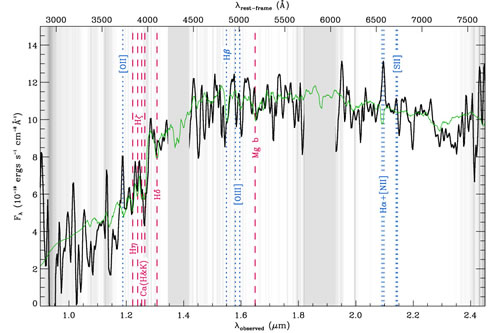

Deep GNIRS spectrum of 1255-0

The ~ 29 hrs deep GNIRS spectrum of 1255-0 (black). The spectrum is sampled to bins of 50 °A in observed frame, and smoothed by a boxcar of 75 Å. The gray shaded background indicates the noise level of the spectrum, with dark being noisier. We omitted the regions in between the atmospheric windows. Overplotted in green is the best-fit Bruzual & Charlot (2003) SPS model to the spectrum and optical-IR photometry, assuming a Chabrier (2003) IMF and solar metallicity. This fit corresponds to a stellar mass of 2.3 x 1011M⊙, an age of 2.1 Gyr, a τ of 0.3 Gyr, a reddening of Av = 0.25 mag, a SFR of 1.9 M⊙/yr, and a specific SFR of 0.008 Gyr−1. The locations of possible absorption and emission lines are indicated by the red dashed and blue dotted lines, respectively.

Credit: International Gemini Observatory/NOIRLab/NSF/AURA